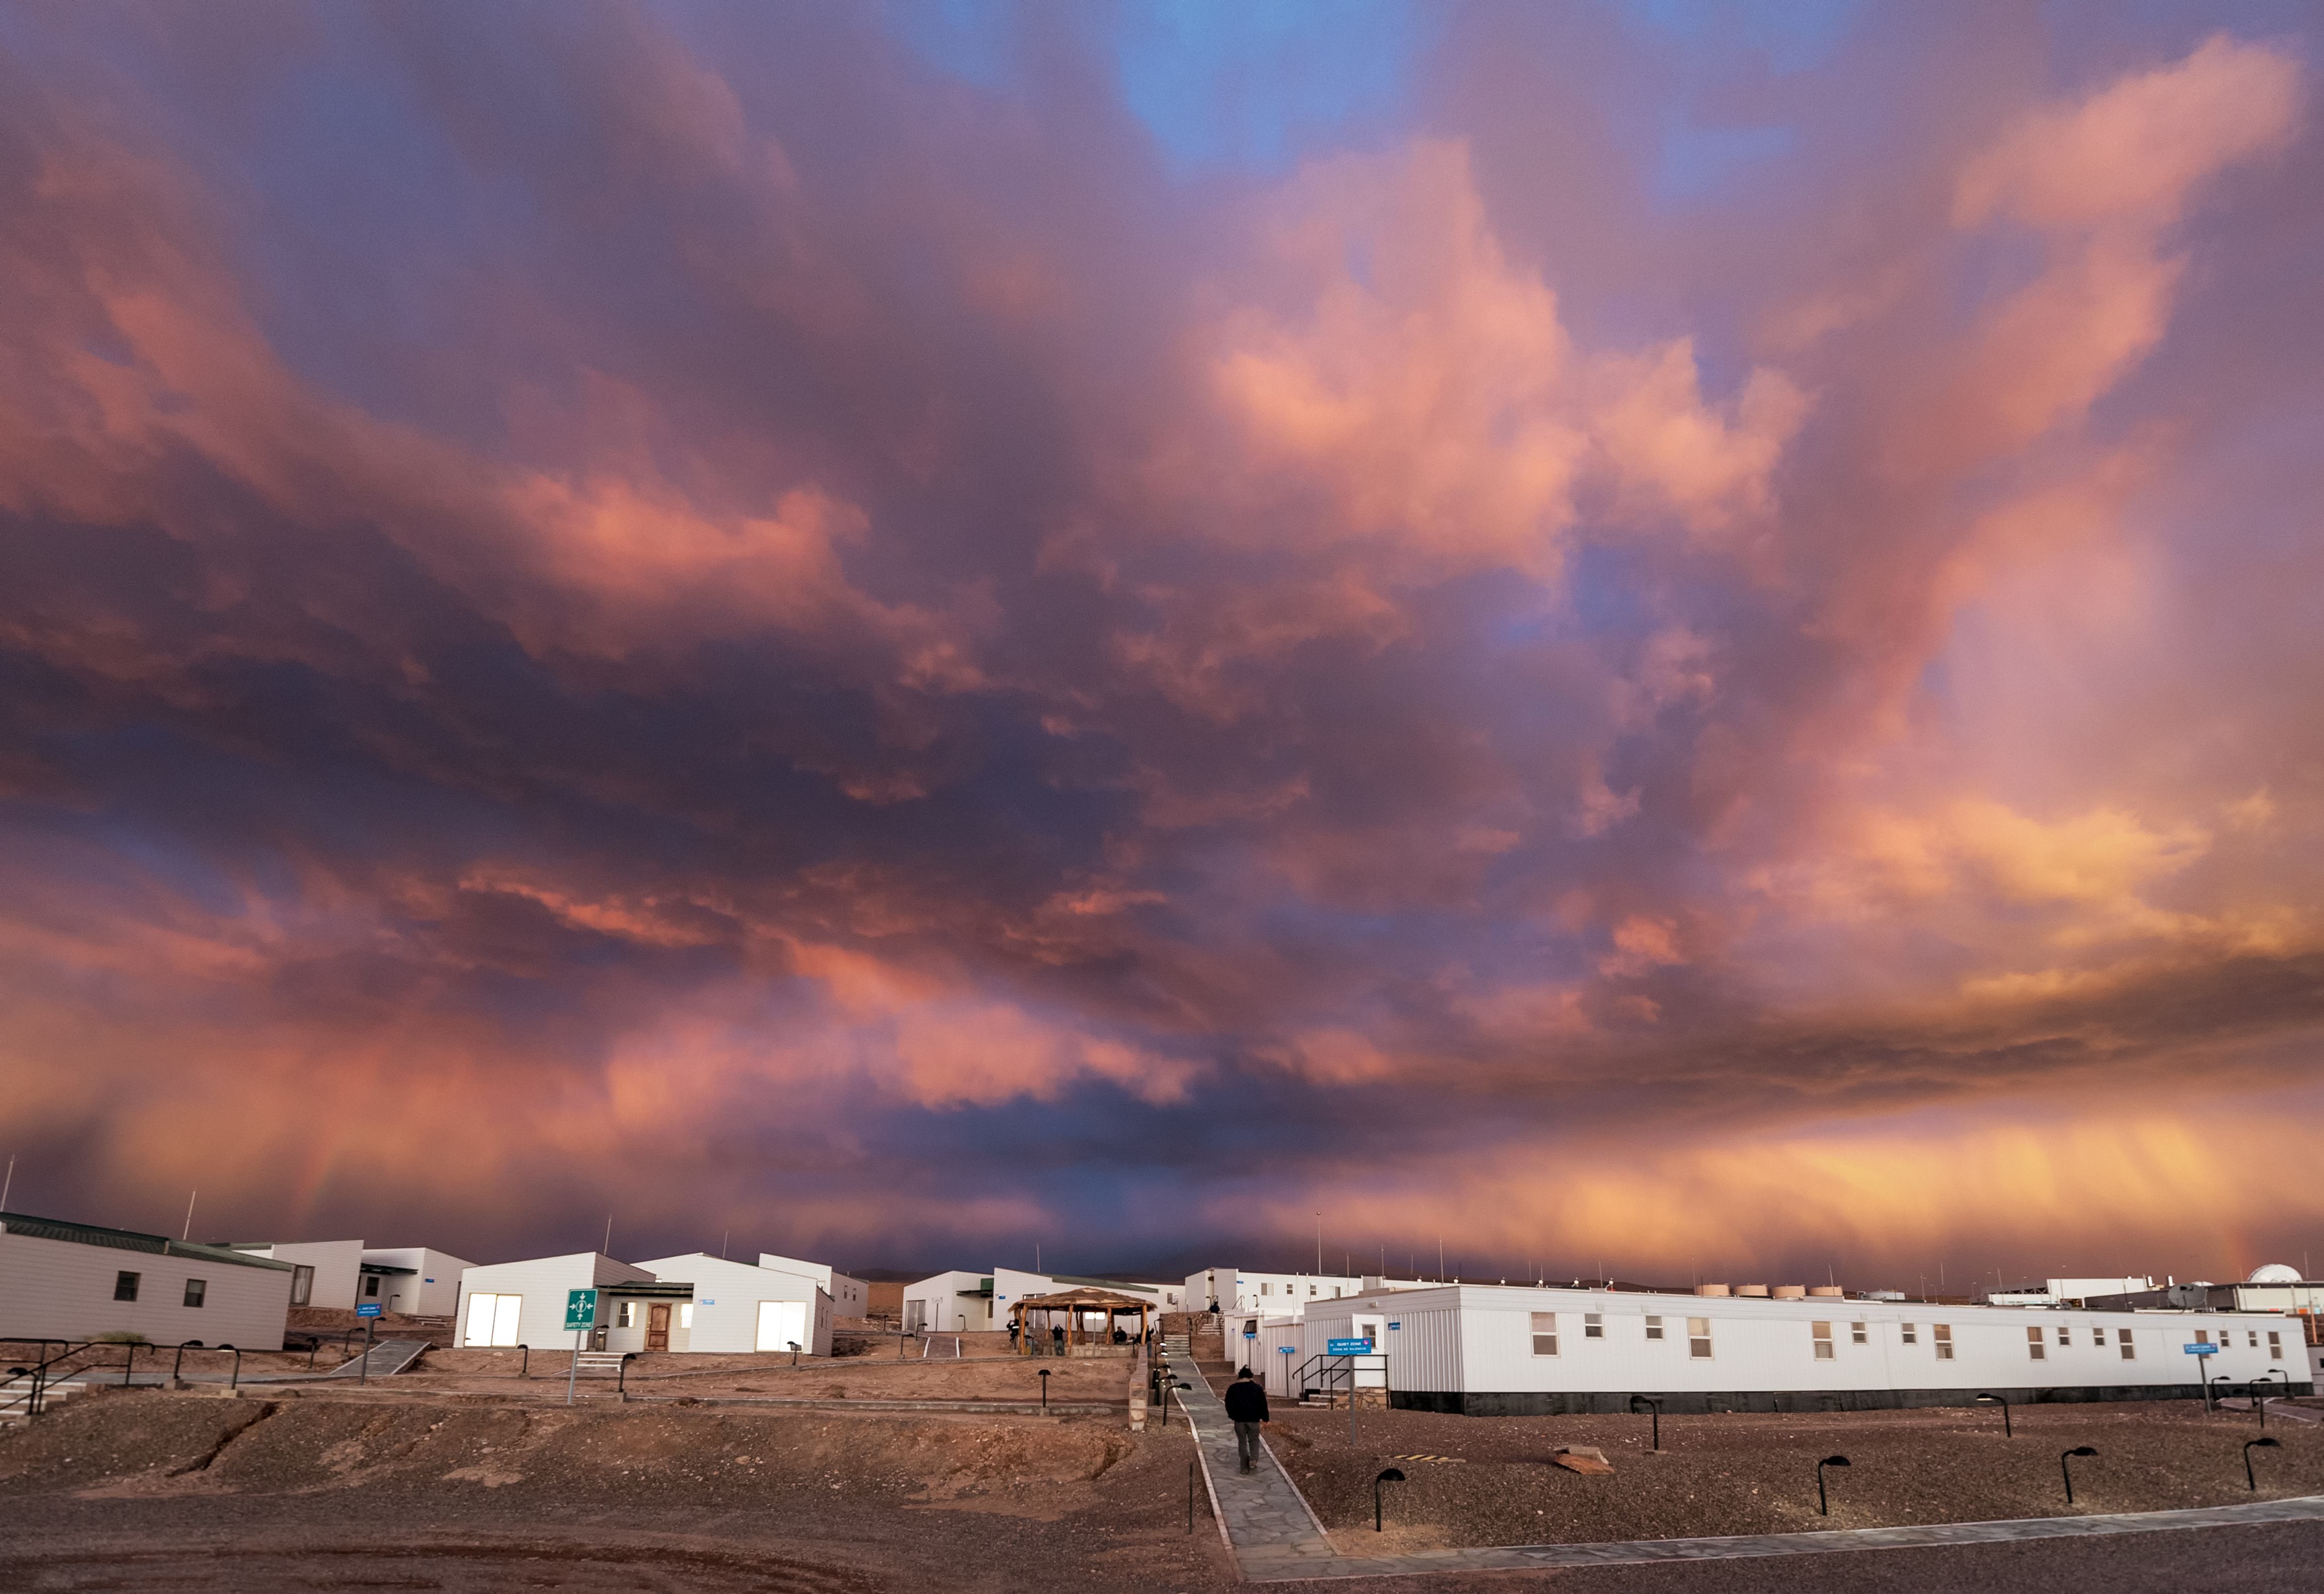

Stormy ALMA OSF

Foreboding clouds fill the skies above an accommodation block at the Atacama Large Millimeter/submillimeter Array (ALMA) Operations Support Facility (OSF). Photographed in March 2012, the OSF and large parts of Chile were subjected to a powerful storm that led to up to seven years worth of rainfall falling in just 12 hours.

Credit: ESO/M. Alexander